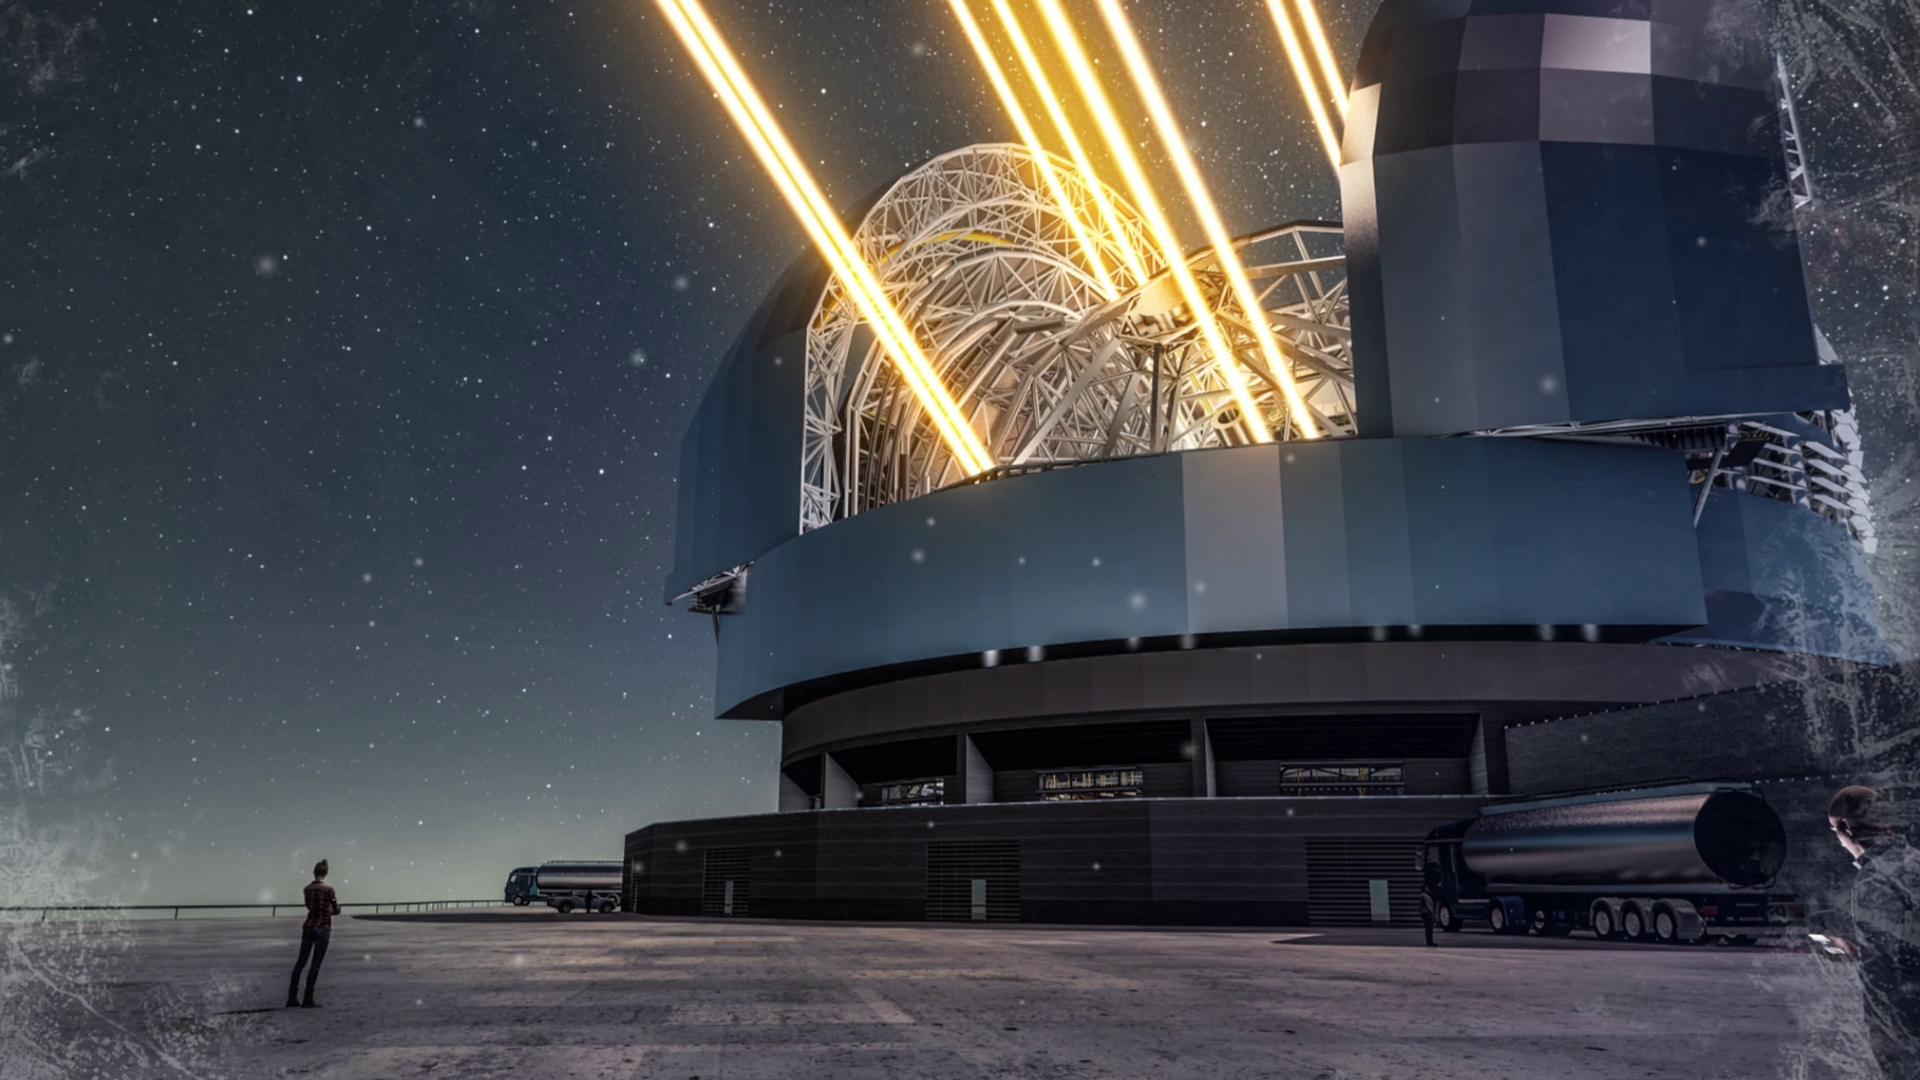

Season’s Greetings from the European Southern Observatory!

Season's Greetings on behalf of everyone at the European Southern Observatory! We wish you a jolly end of the year and a fruitful 2018!

Credit: ESO